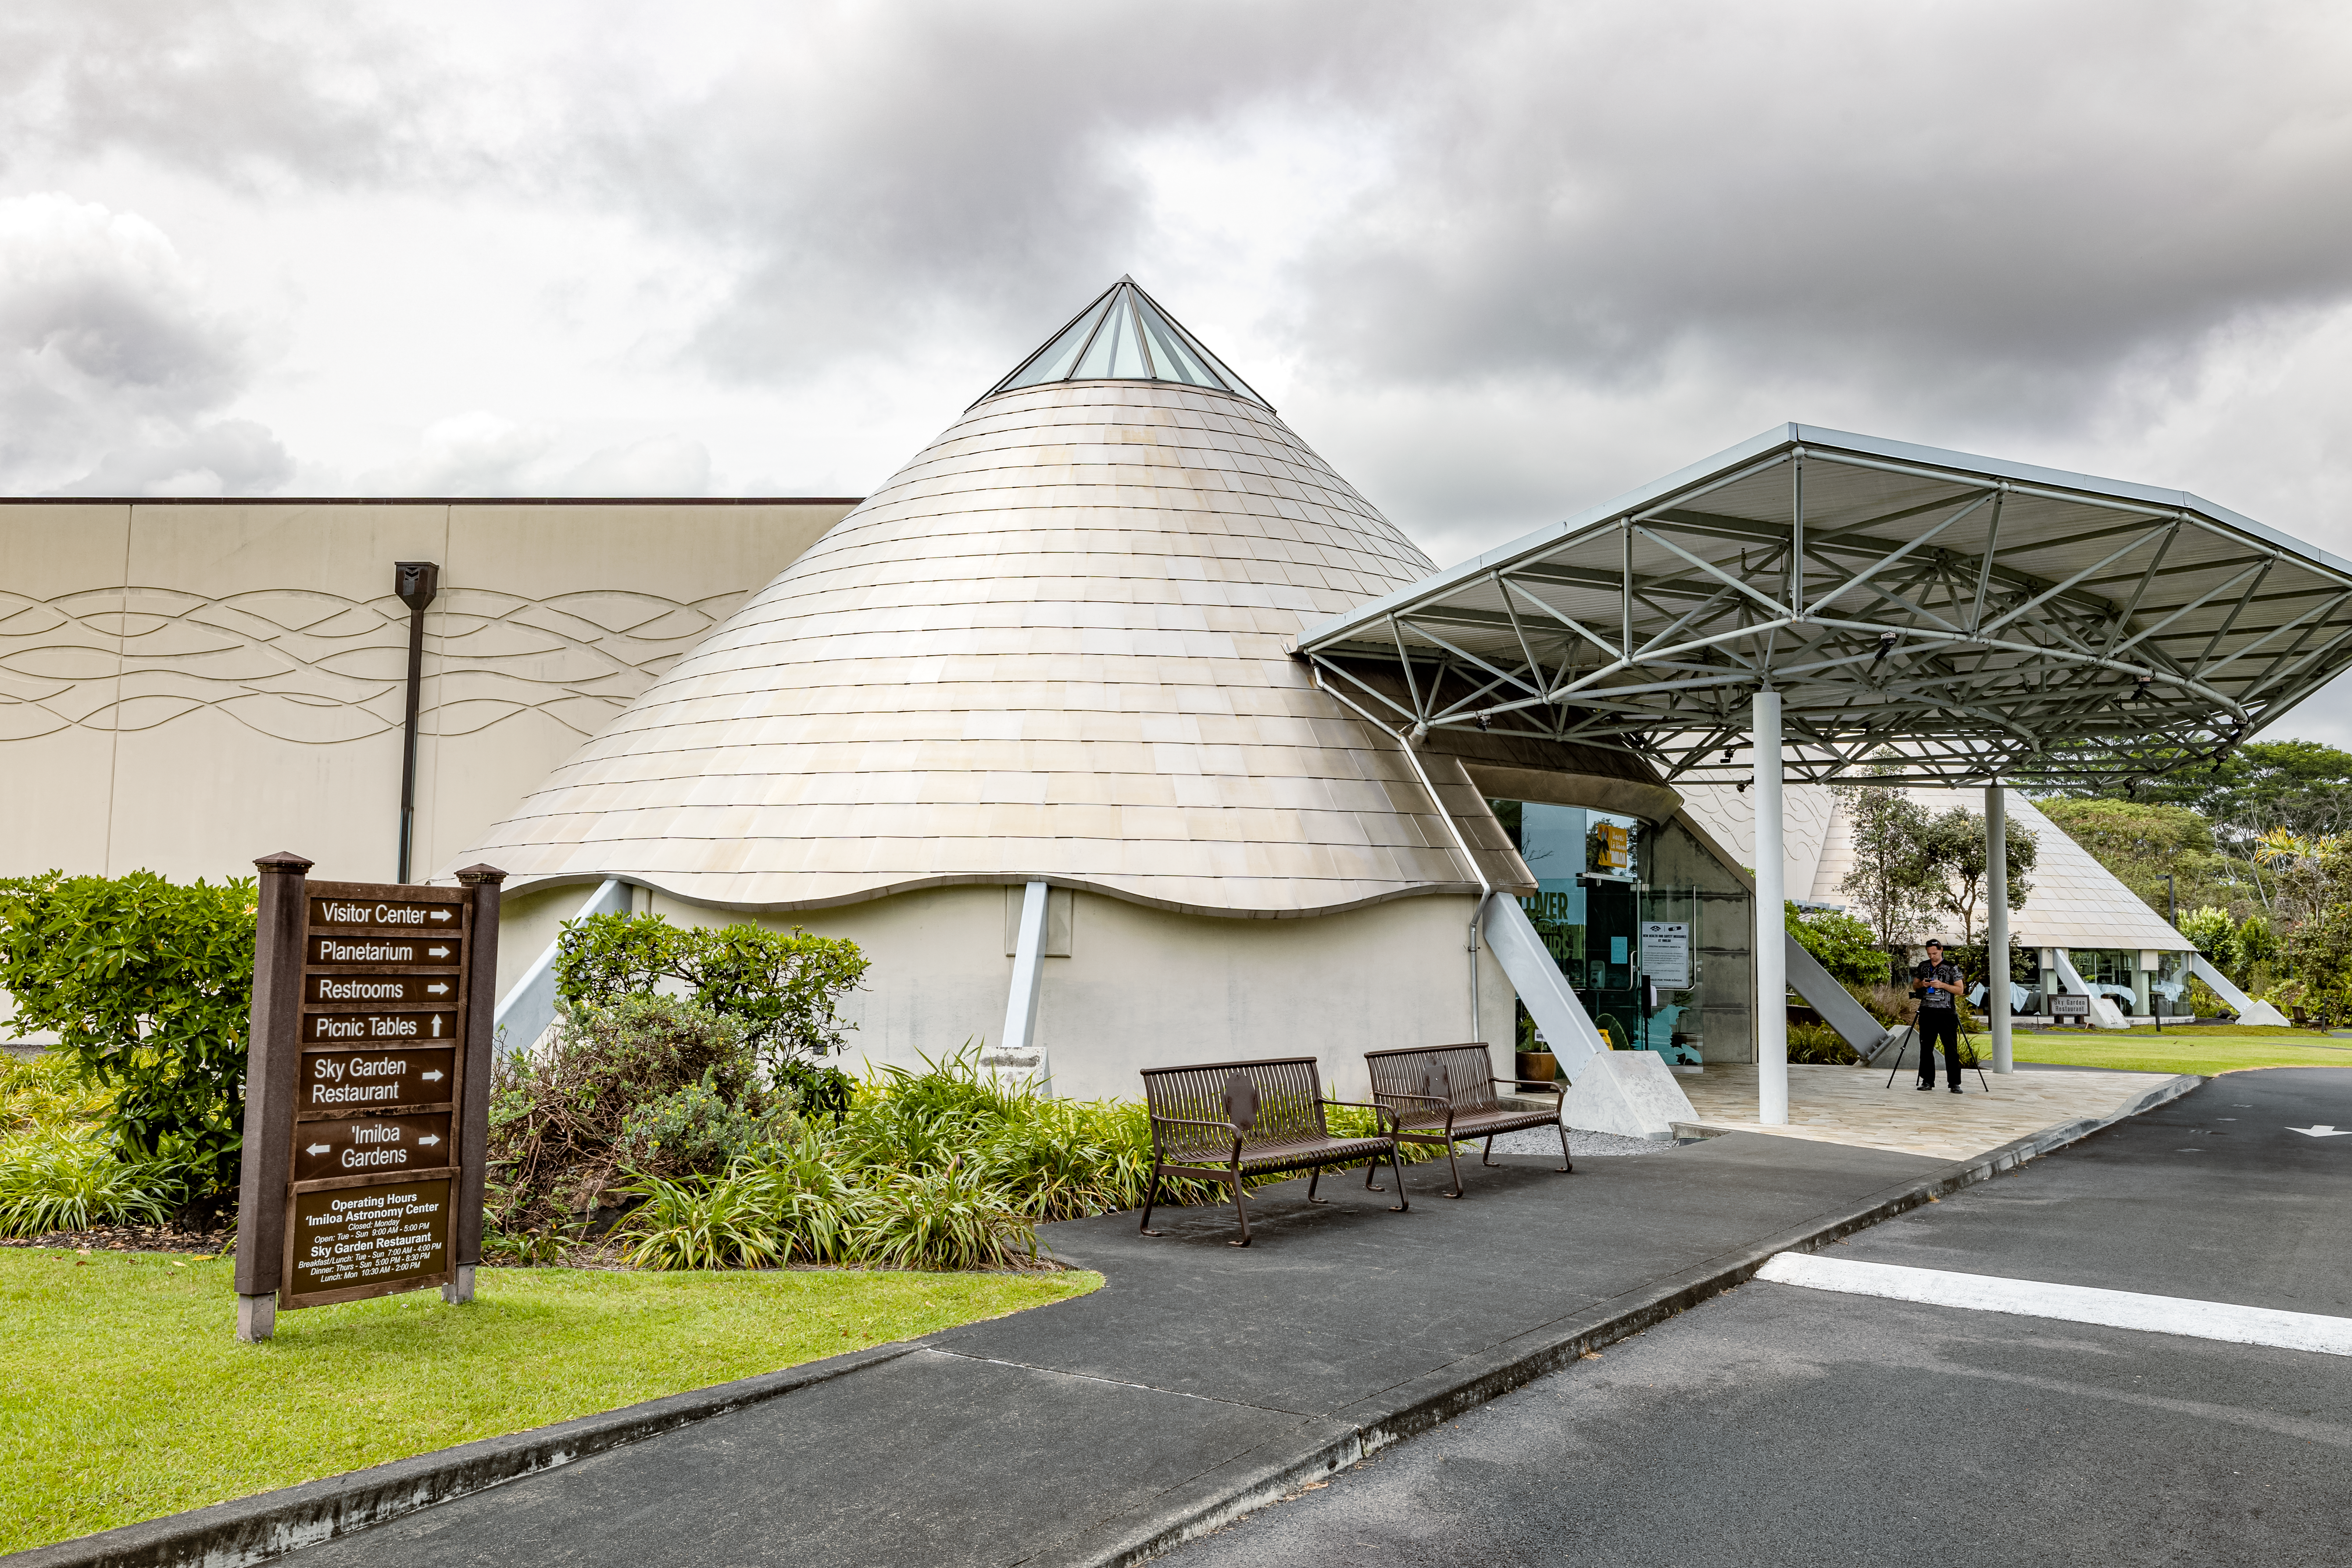

'Imiloa grounds

A view of the grounds of the ‘Imiloa Astronomy Center and planetarium, near the Gemini North Hilo Base facility on a cloudy day.

Credit: NOIRLab/AURA/NSF/ T. Slovinský